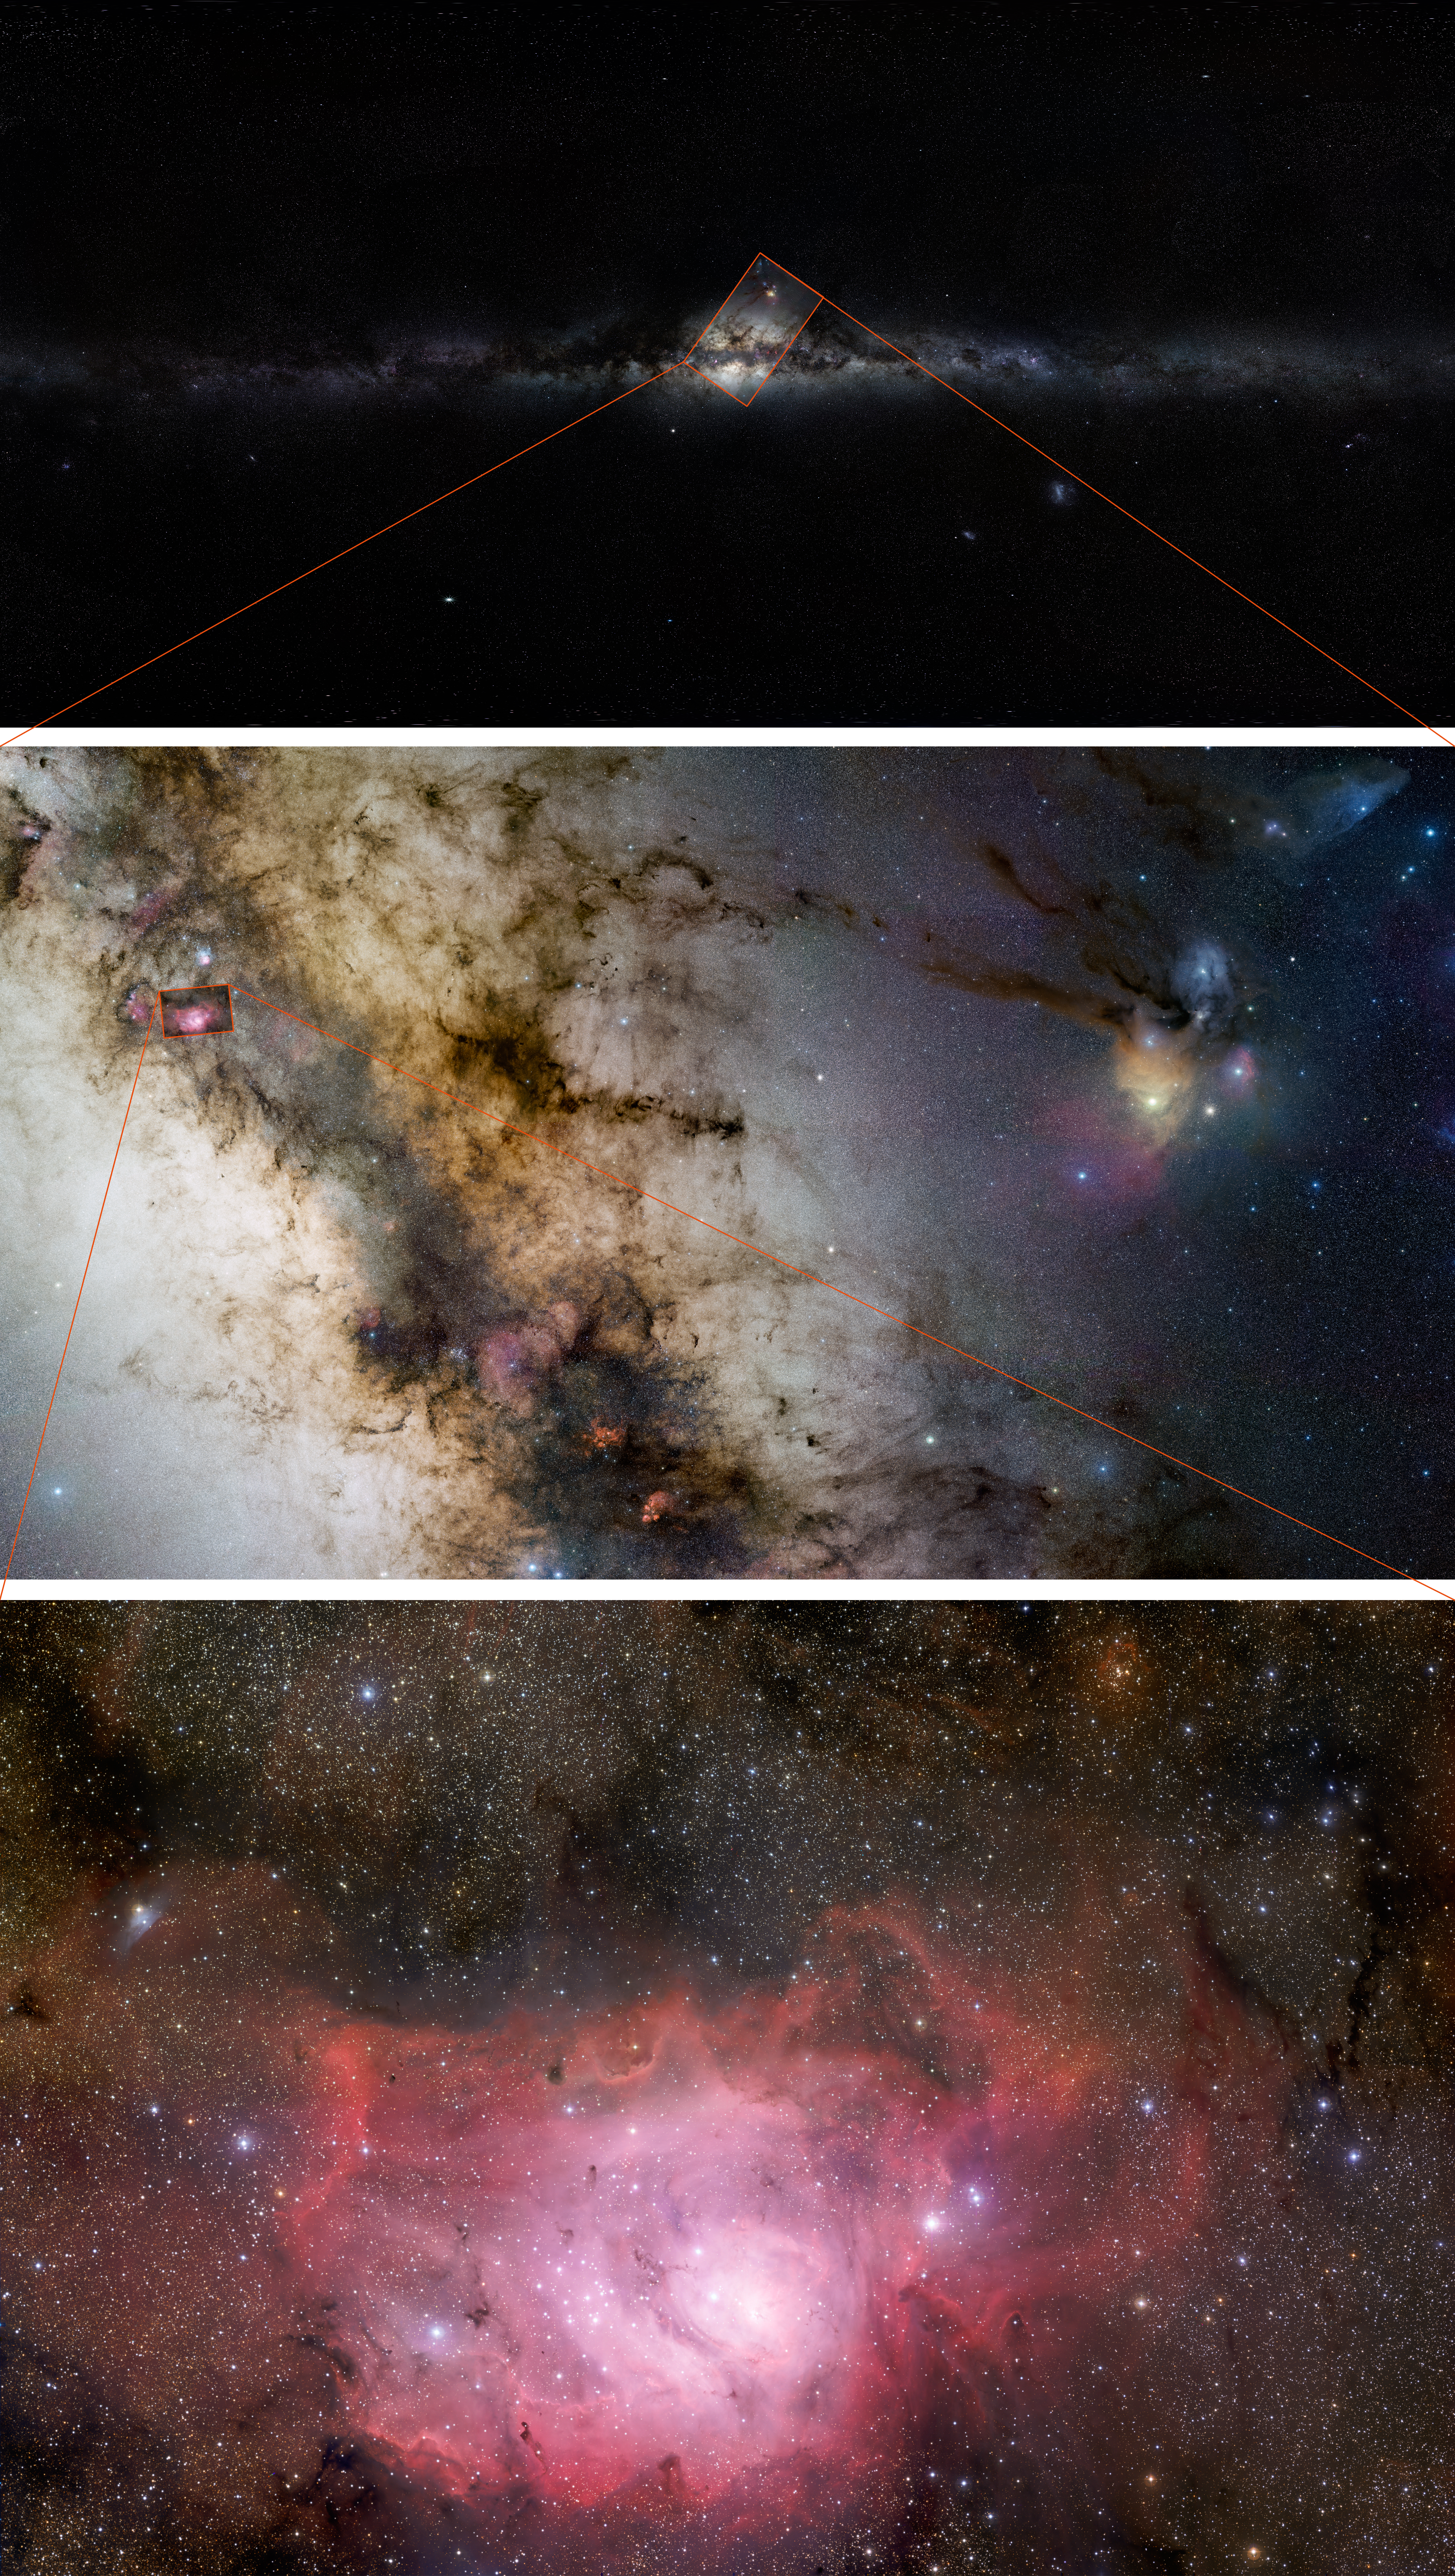

The GigaGalaxy Zoom composite

The three images of ESO’s GigaGalaxy Zoom project showing the sky at different levels: from the view seen by the unaided eye to one seen through an amateur telescope, with a final zoom in onto the Lagoon Nebula as seen through a professional telescope.

Credit: ESO/S. Guisard/S. Brunier